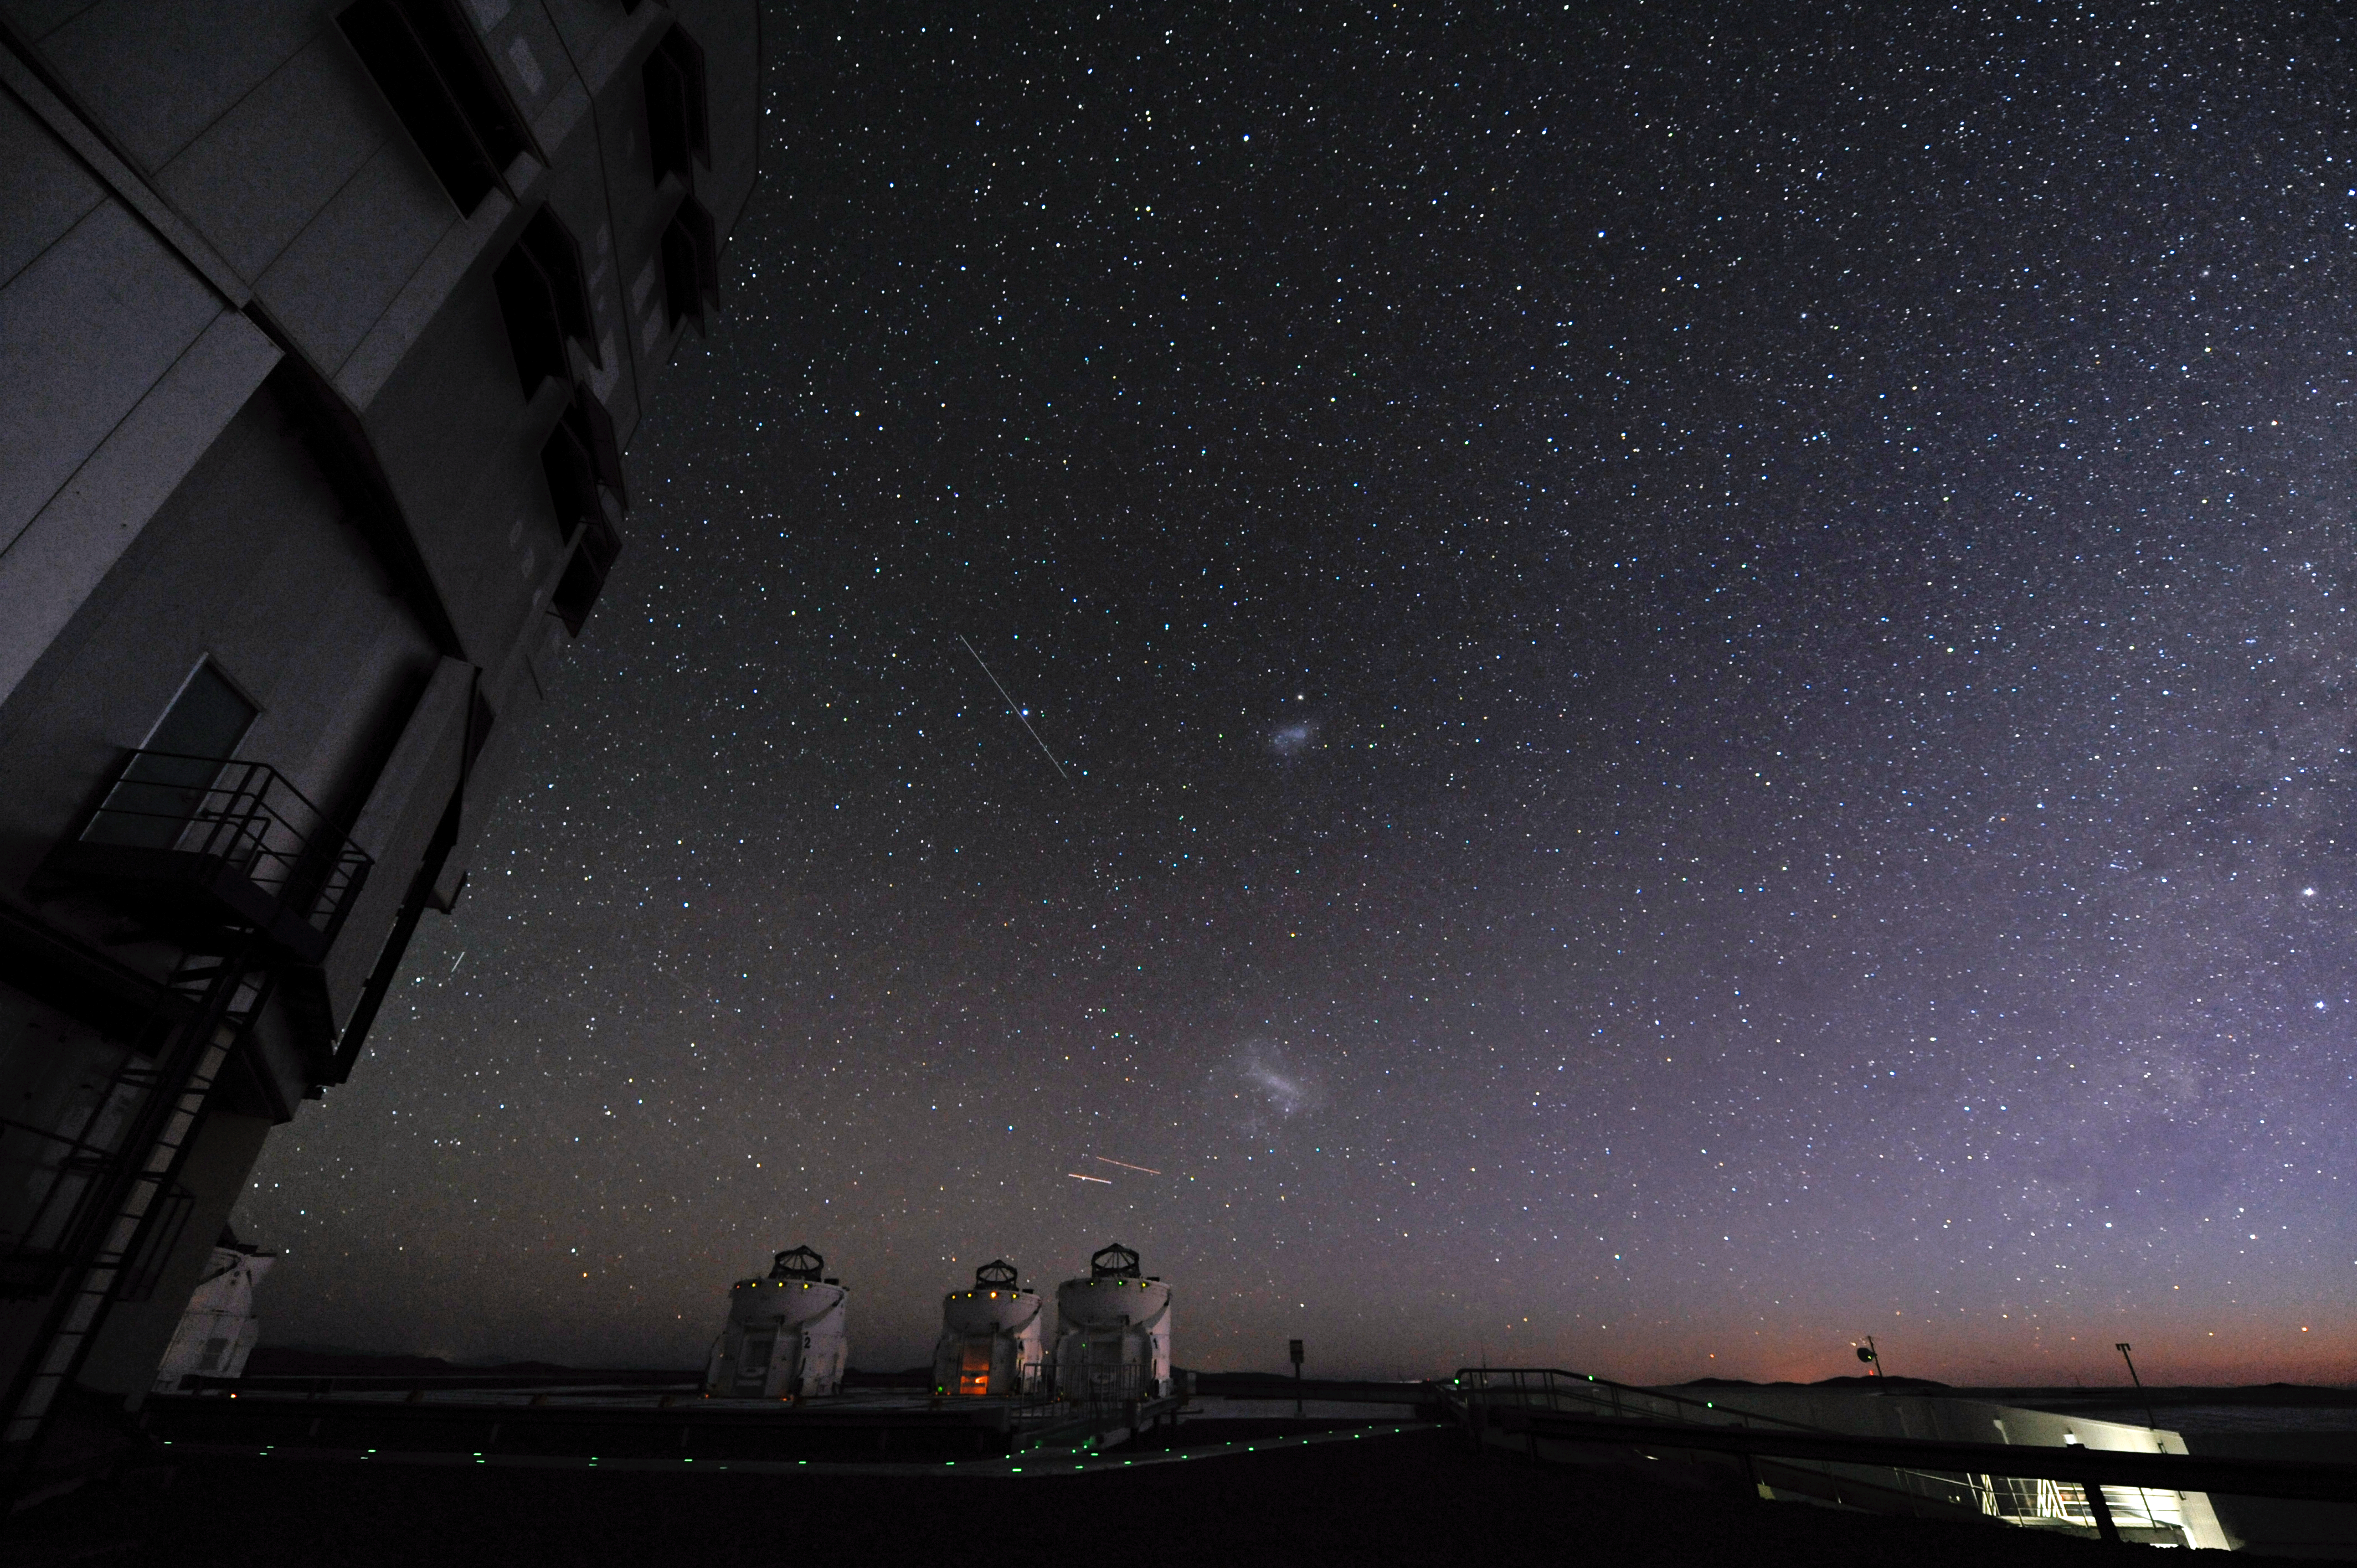

Astronomical zoo

A veritable zoo of astronomical objects are visible in the skies above Paranal.

Credit: ESO/C. Malin